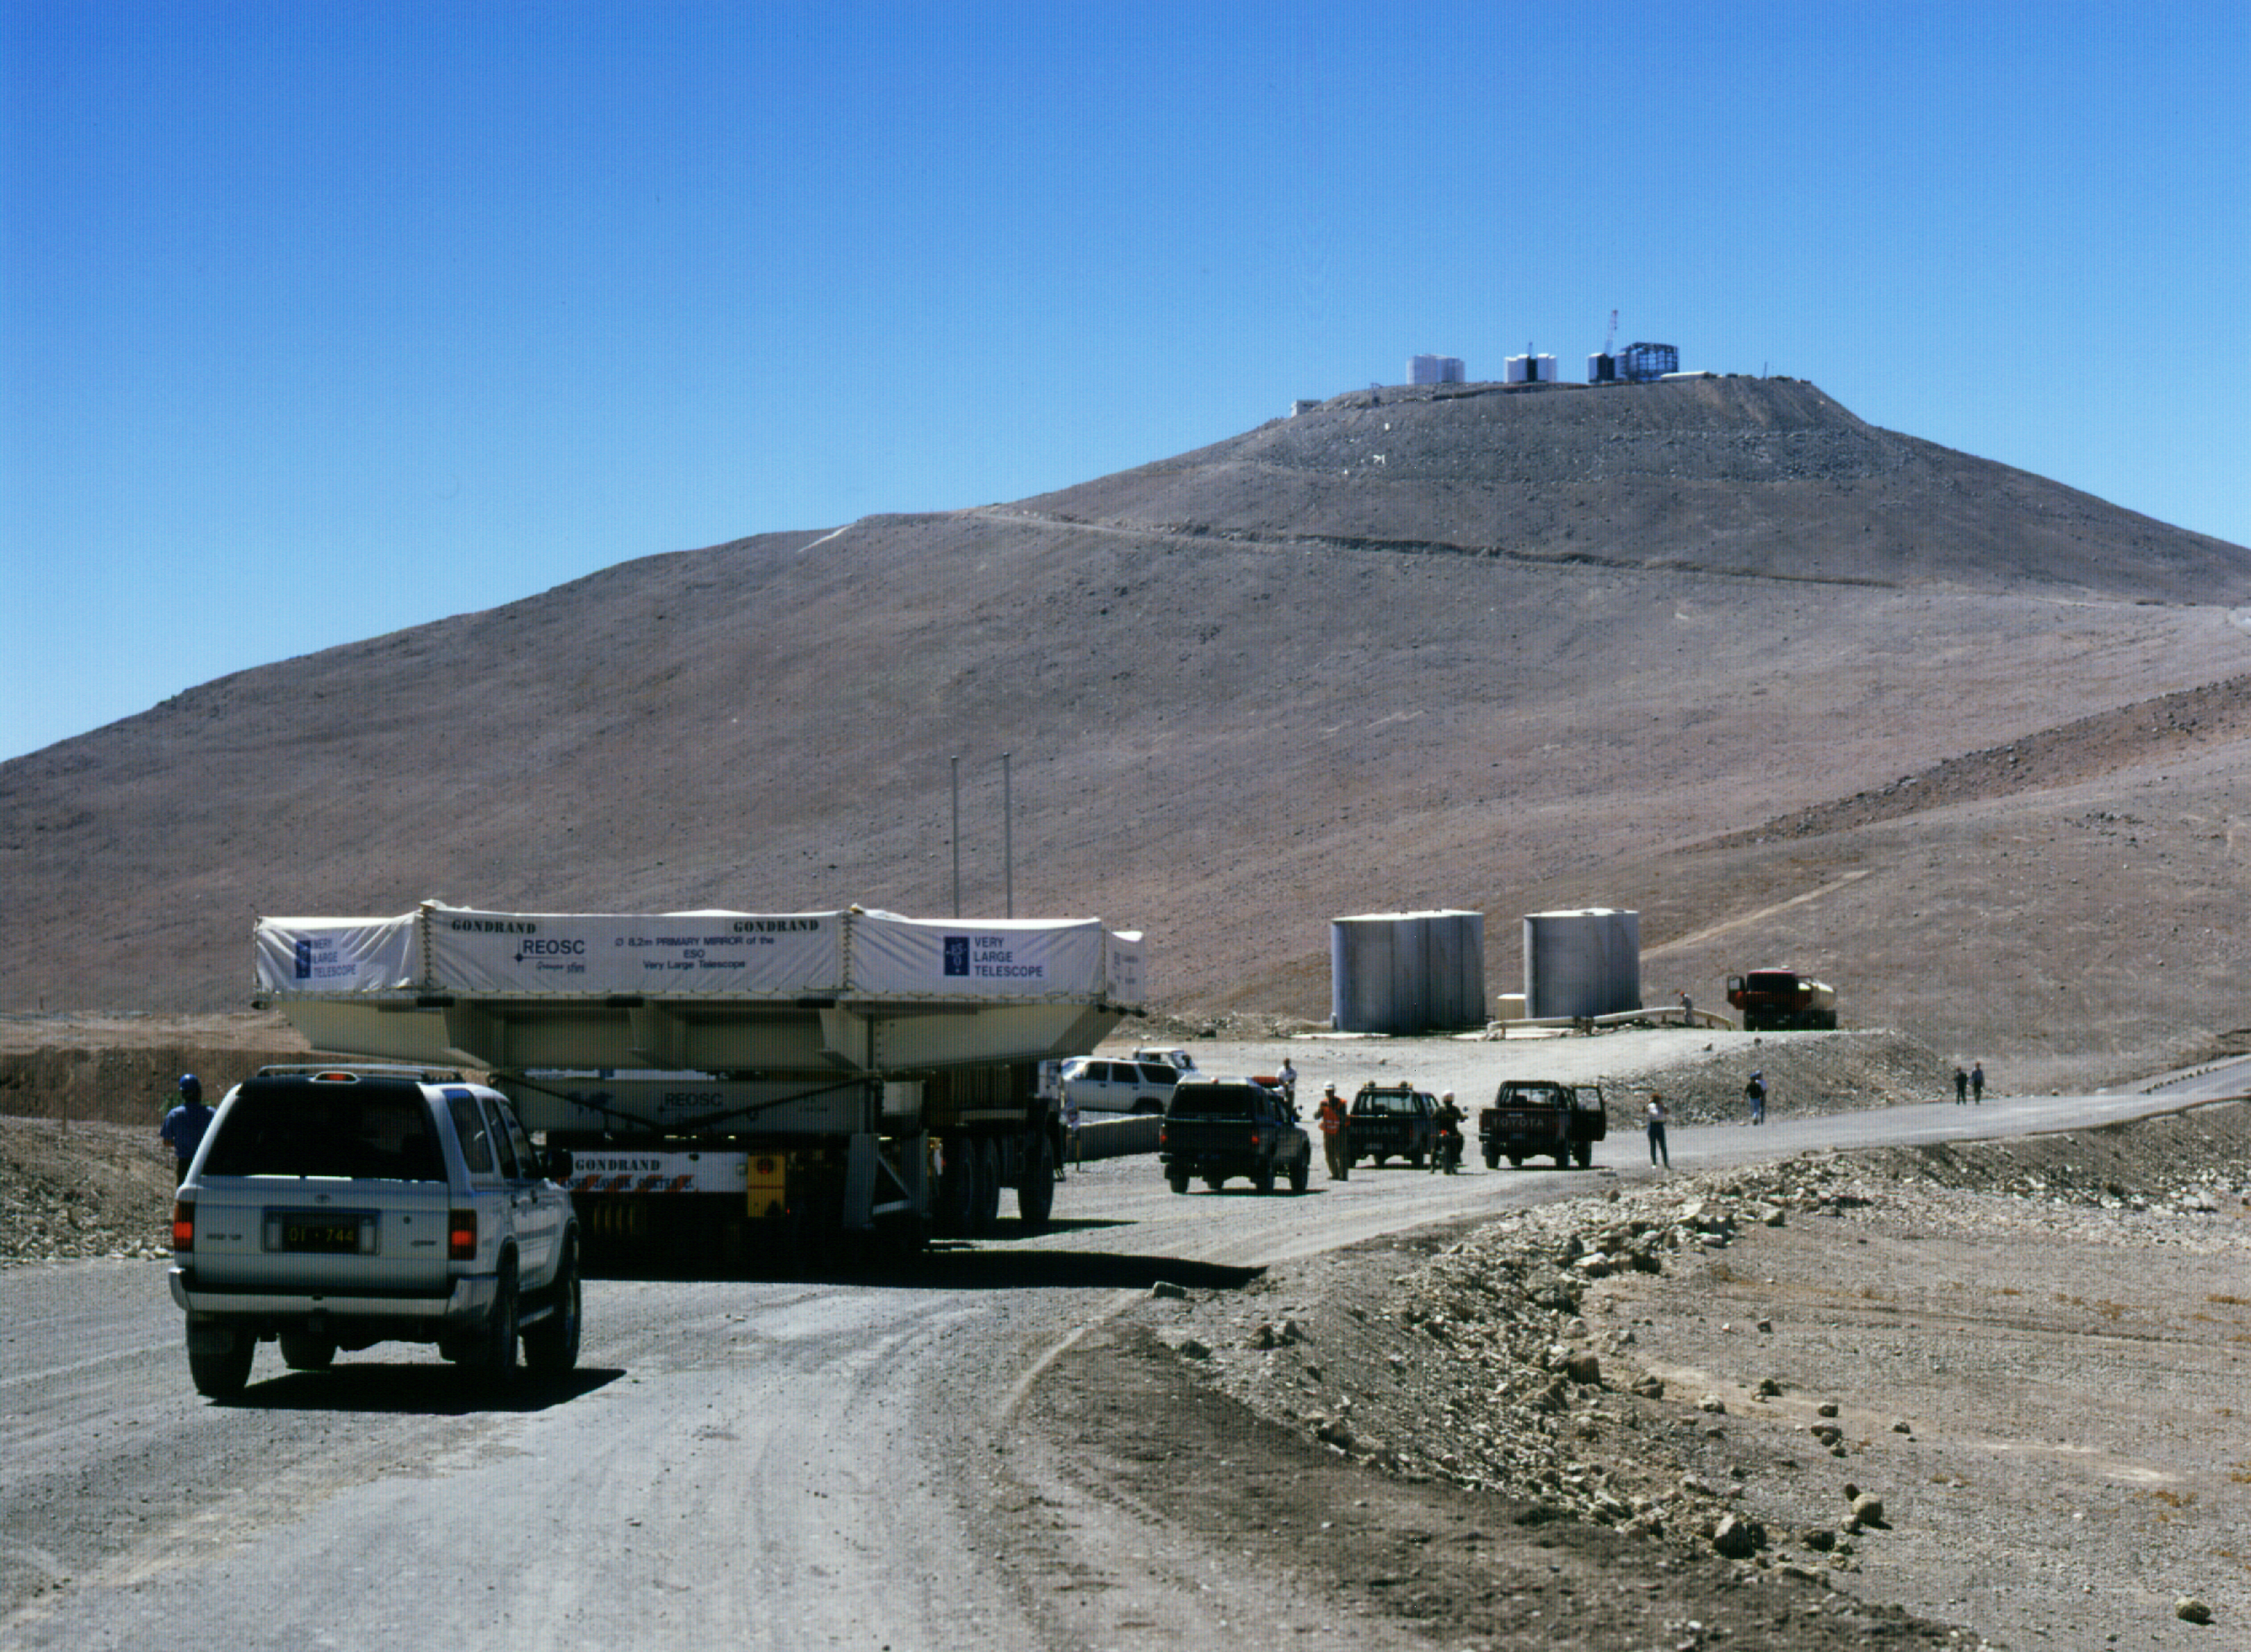

M1 convoy: past the gates

Past the gate, near the water-tanks.

Credit: ESO